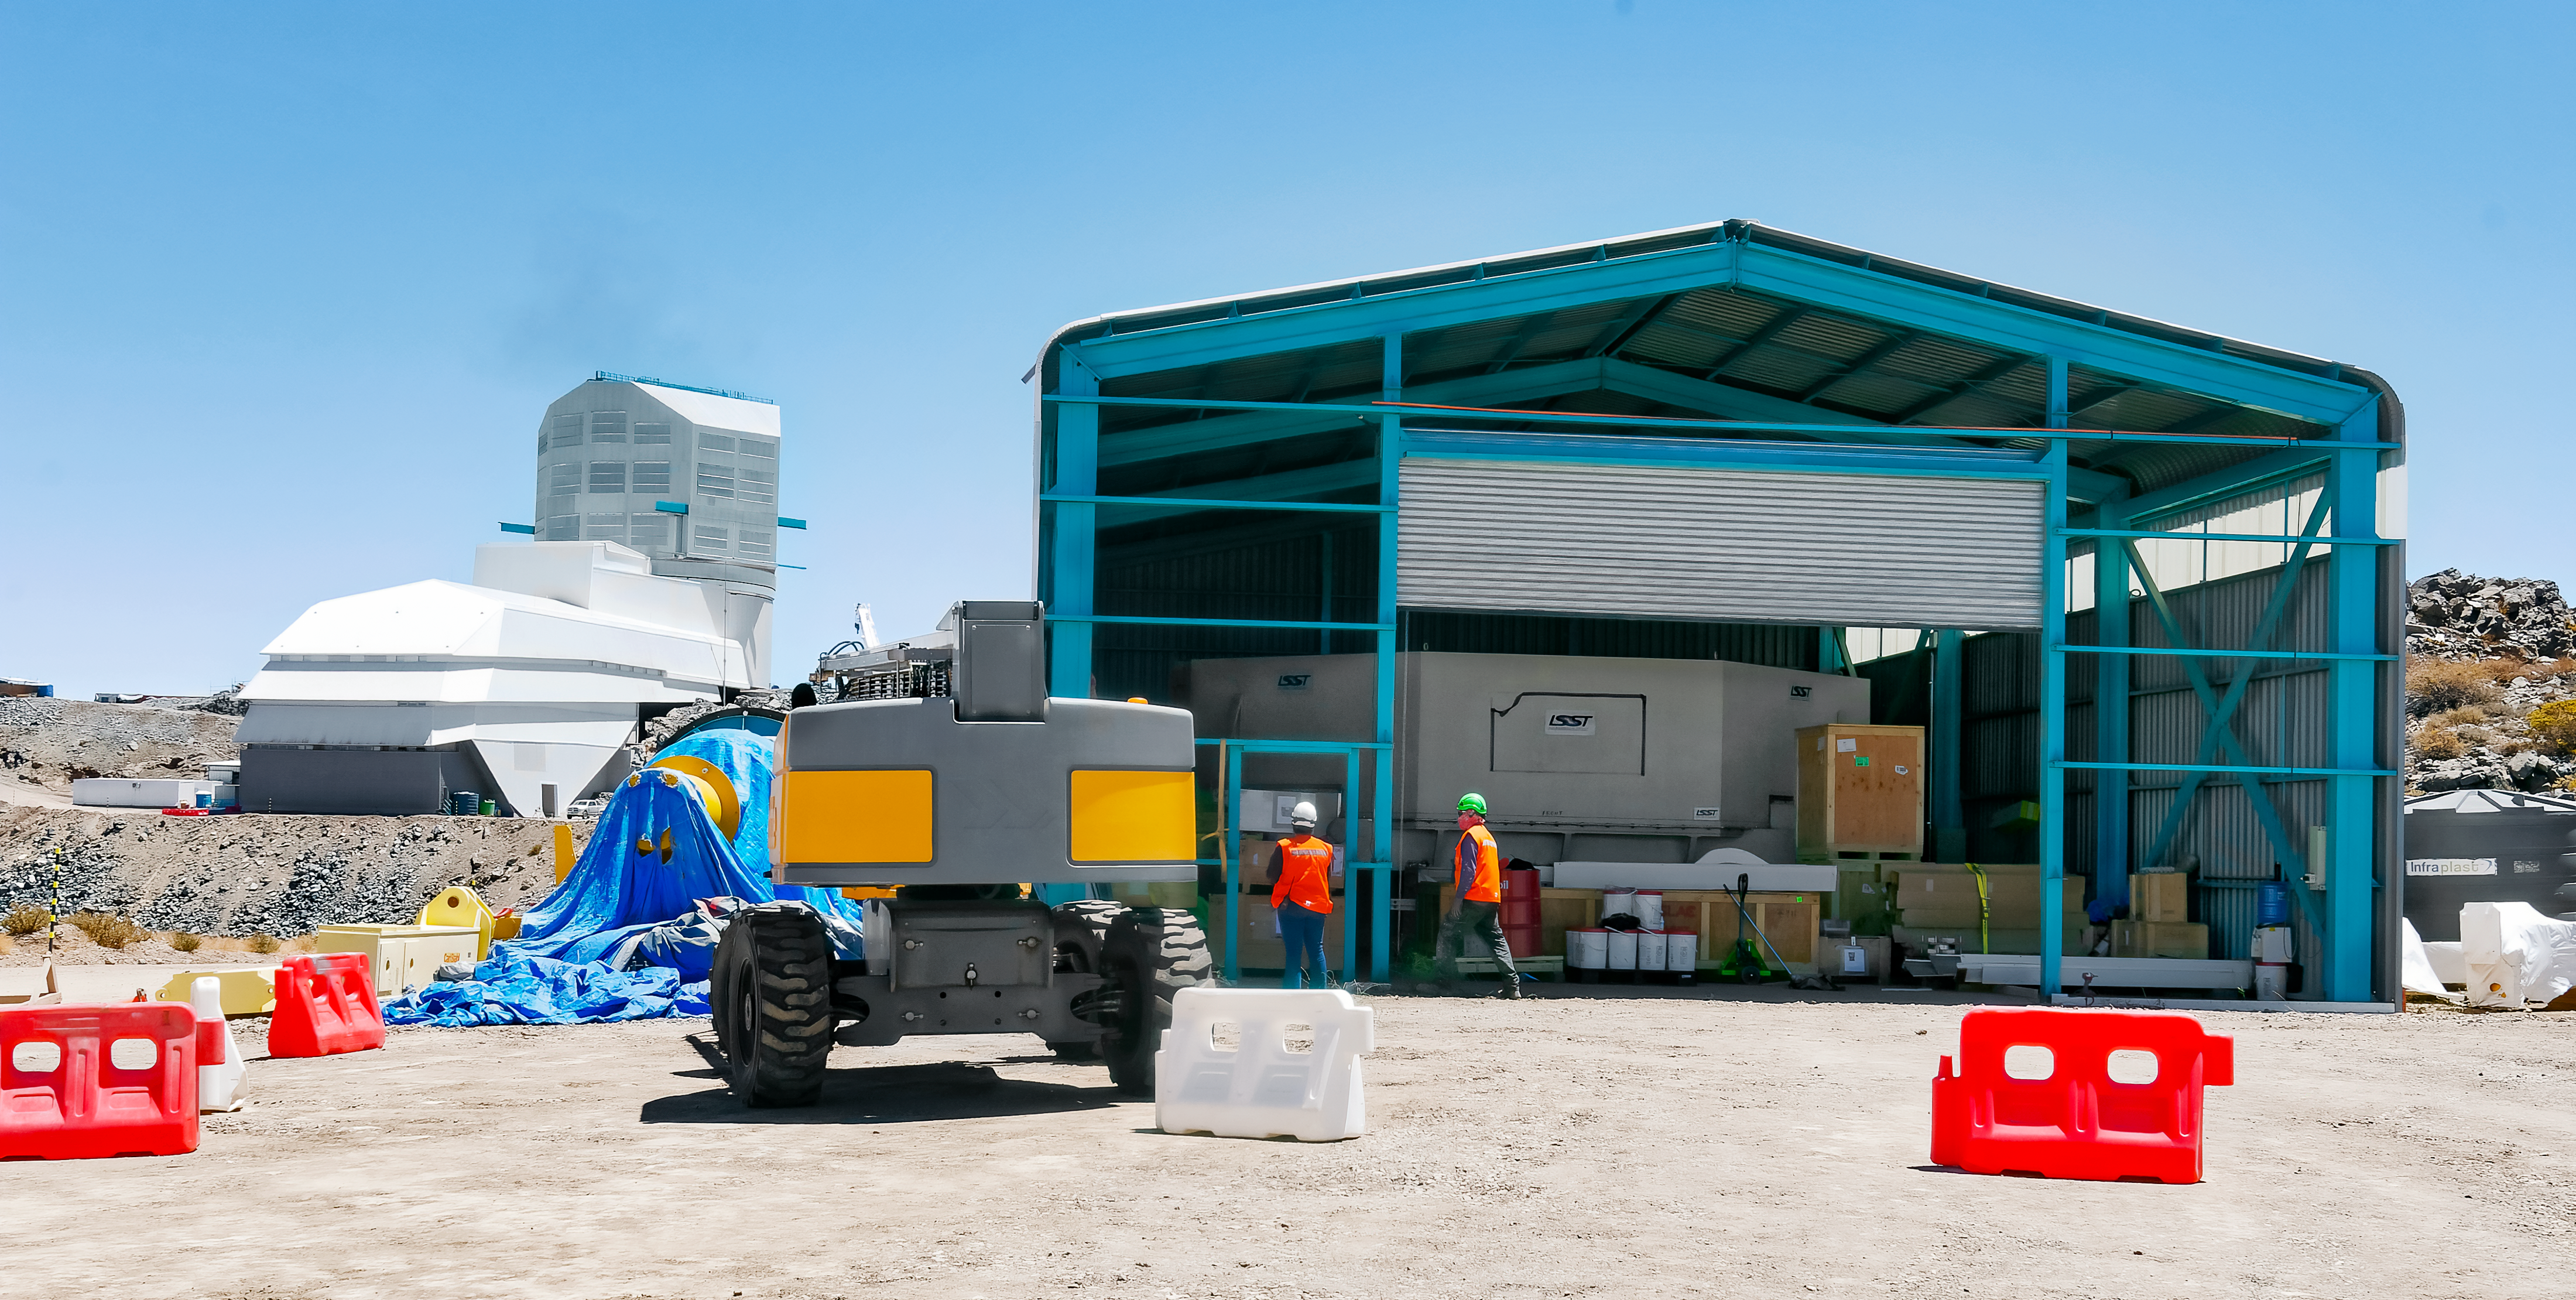

Prep Work on Primary Mirror at the Vera C. Rubin Observatory.

In March 2024, workers are preparing to move the Vera C. Rubin Observatory Primary Mirror from storage into the main observatory facility (in the background on the left). The mirror, inside a transport container, has been in this storage building since it arrived on Cerro Pachón in 2019. Soon it will be coated and mounted on the Simonyi Survey Telescope.

Credit: Rubin Observatory/NSF/AURA/W. O'Mullane